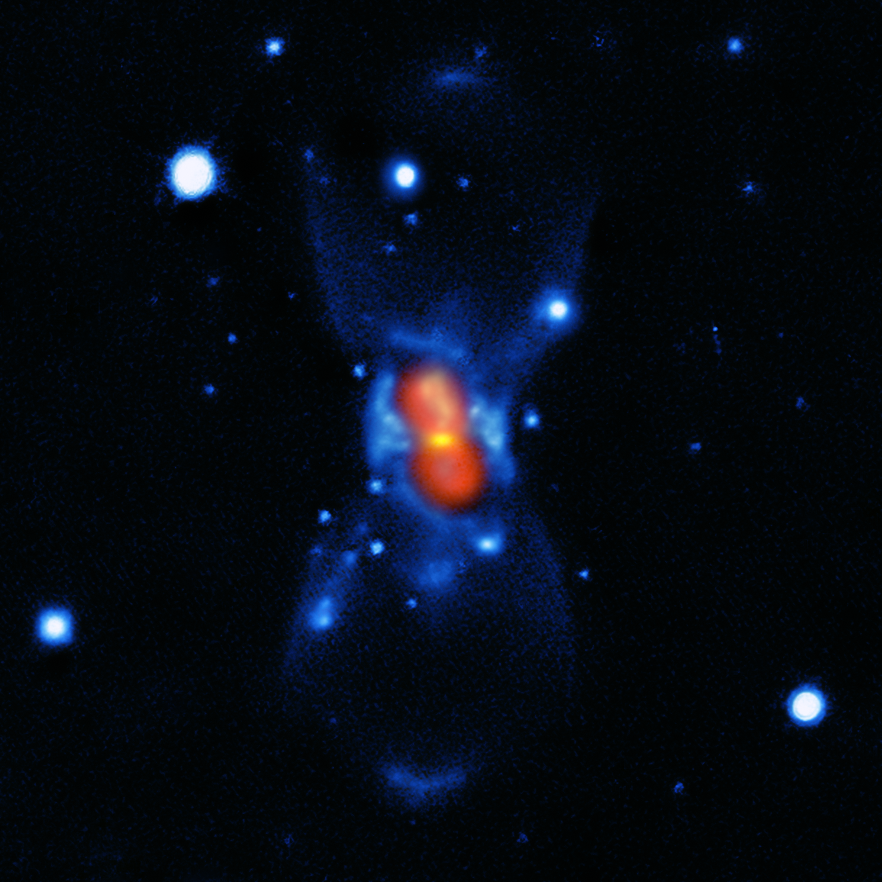

The remnant of the new star of 1670 seen with modern instruments

This picture shows the remains of the new star that was seen in the year 1670. It was created from a combination of visible-light images from the Gemini telescope (blue), a submillimetre map showing the dust from the SMA (yellow) and finally a map of the molecular emission from APEX and the SMA (red).

The star that European astronomers saw in 1670 was not a nova, but a much rarer, violent breed of stellar collision. It was spectacular enough to be easily seen with the naked eye during its first outburst, but the traces it left were so faint that very careful analysis using submillimetre telescopes was needed before the mystery could finally be unravelled more than 340 years later.

Credit: ESO/T. Kamiński